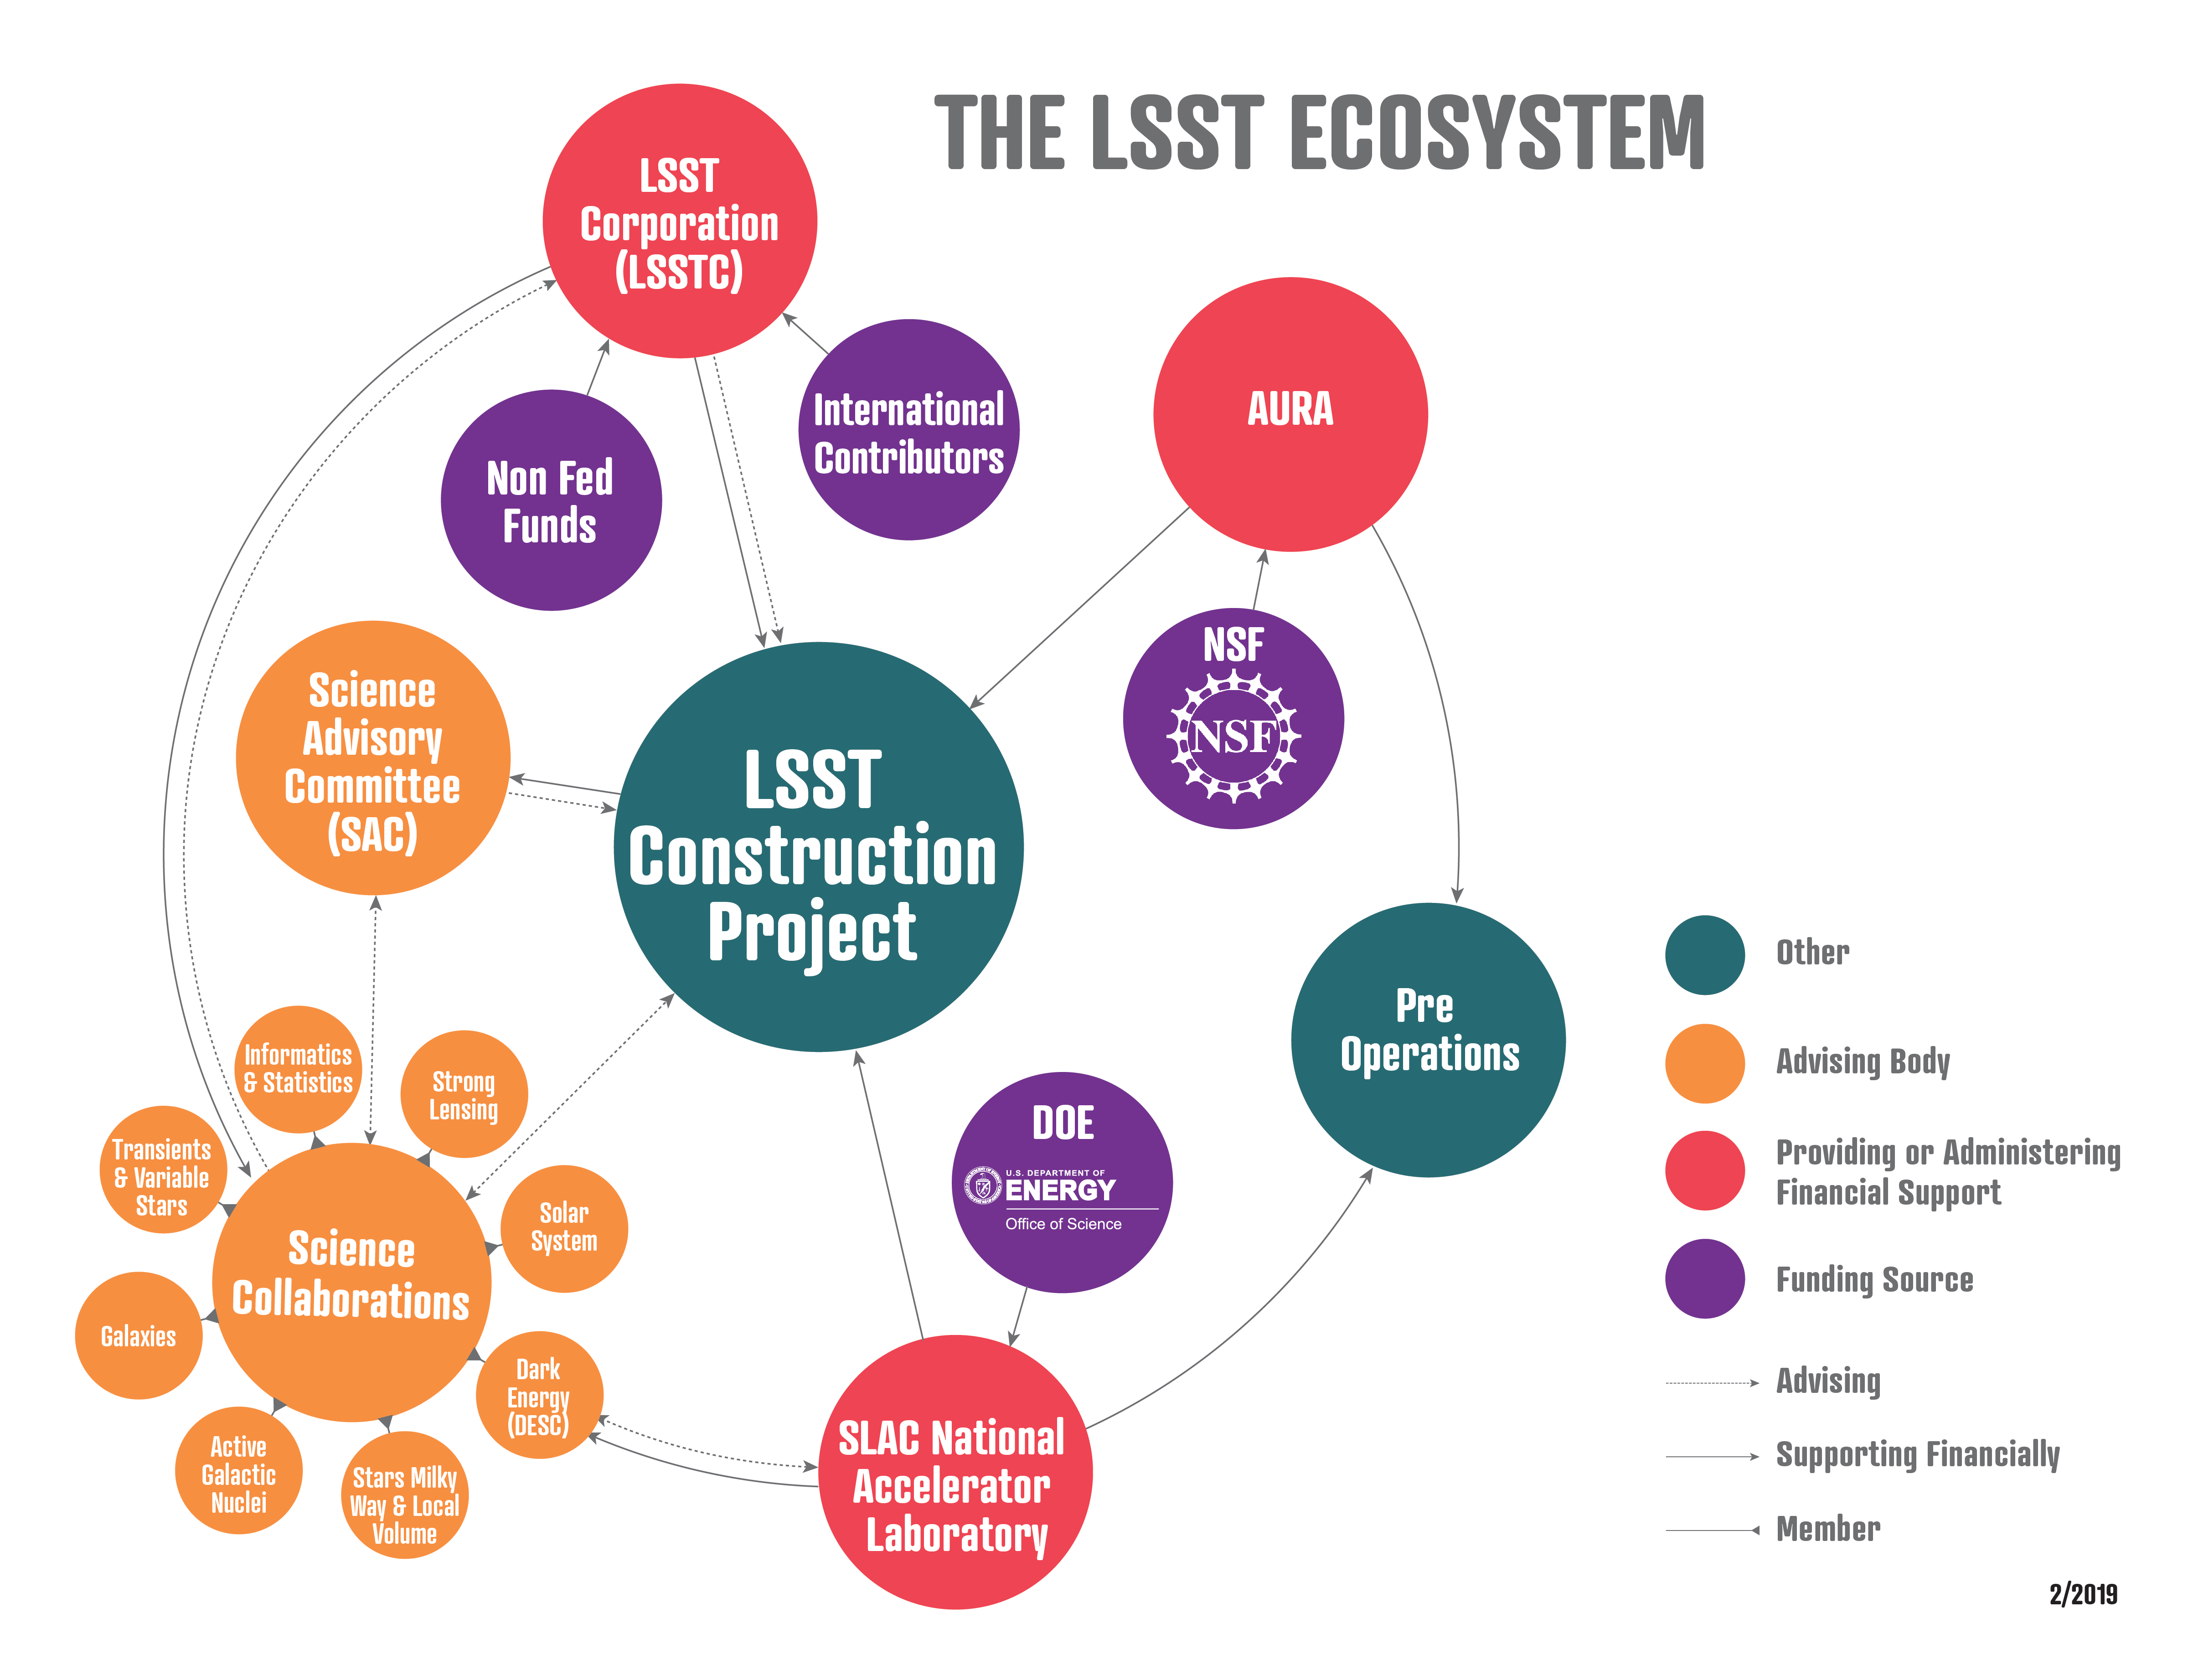

Print

Credit: Rubin Observatory/NSF/AURA